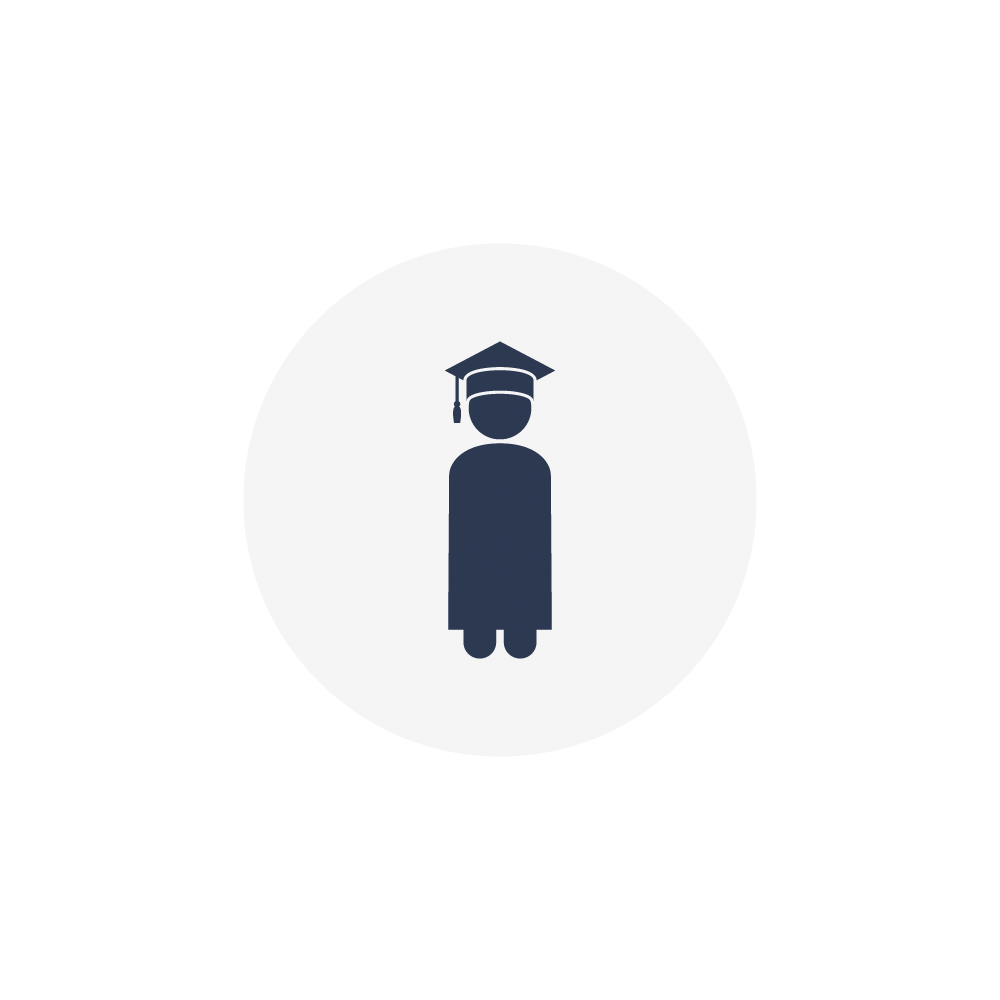

Student icon

One icon of a student.

Credit: RubinObs/NOIRLab/SLAC/NSF/DOE/AURA/J. Pinto